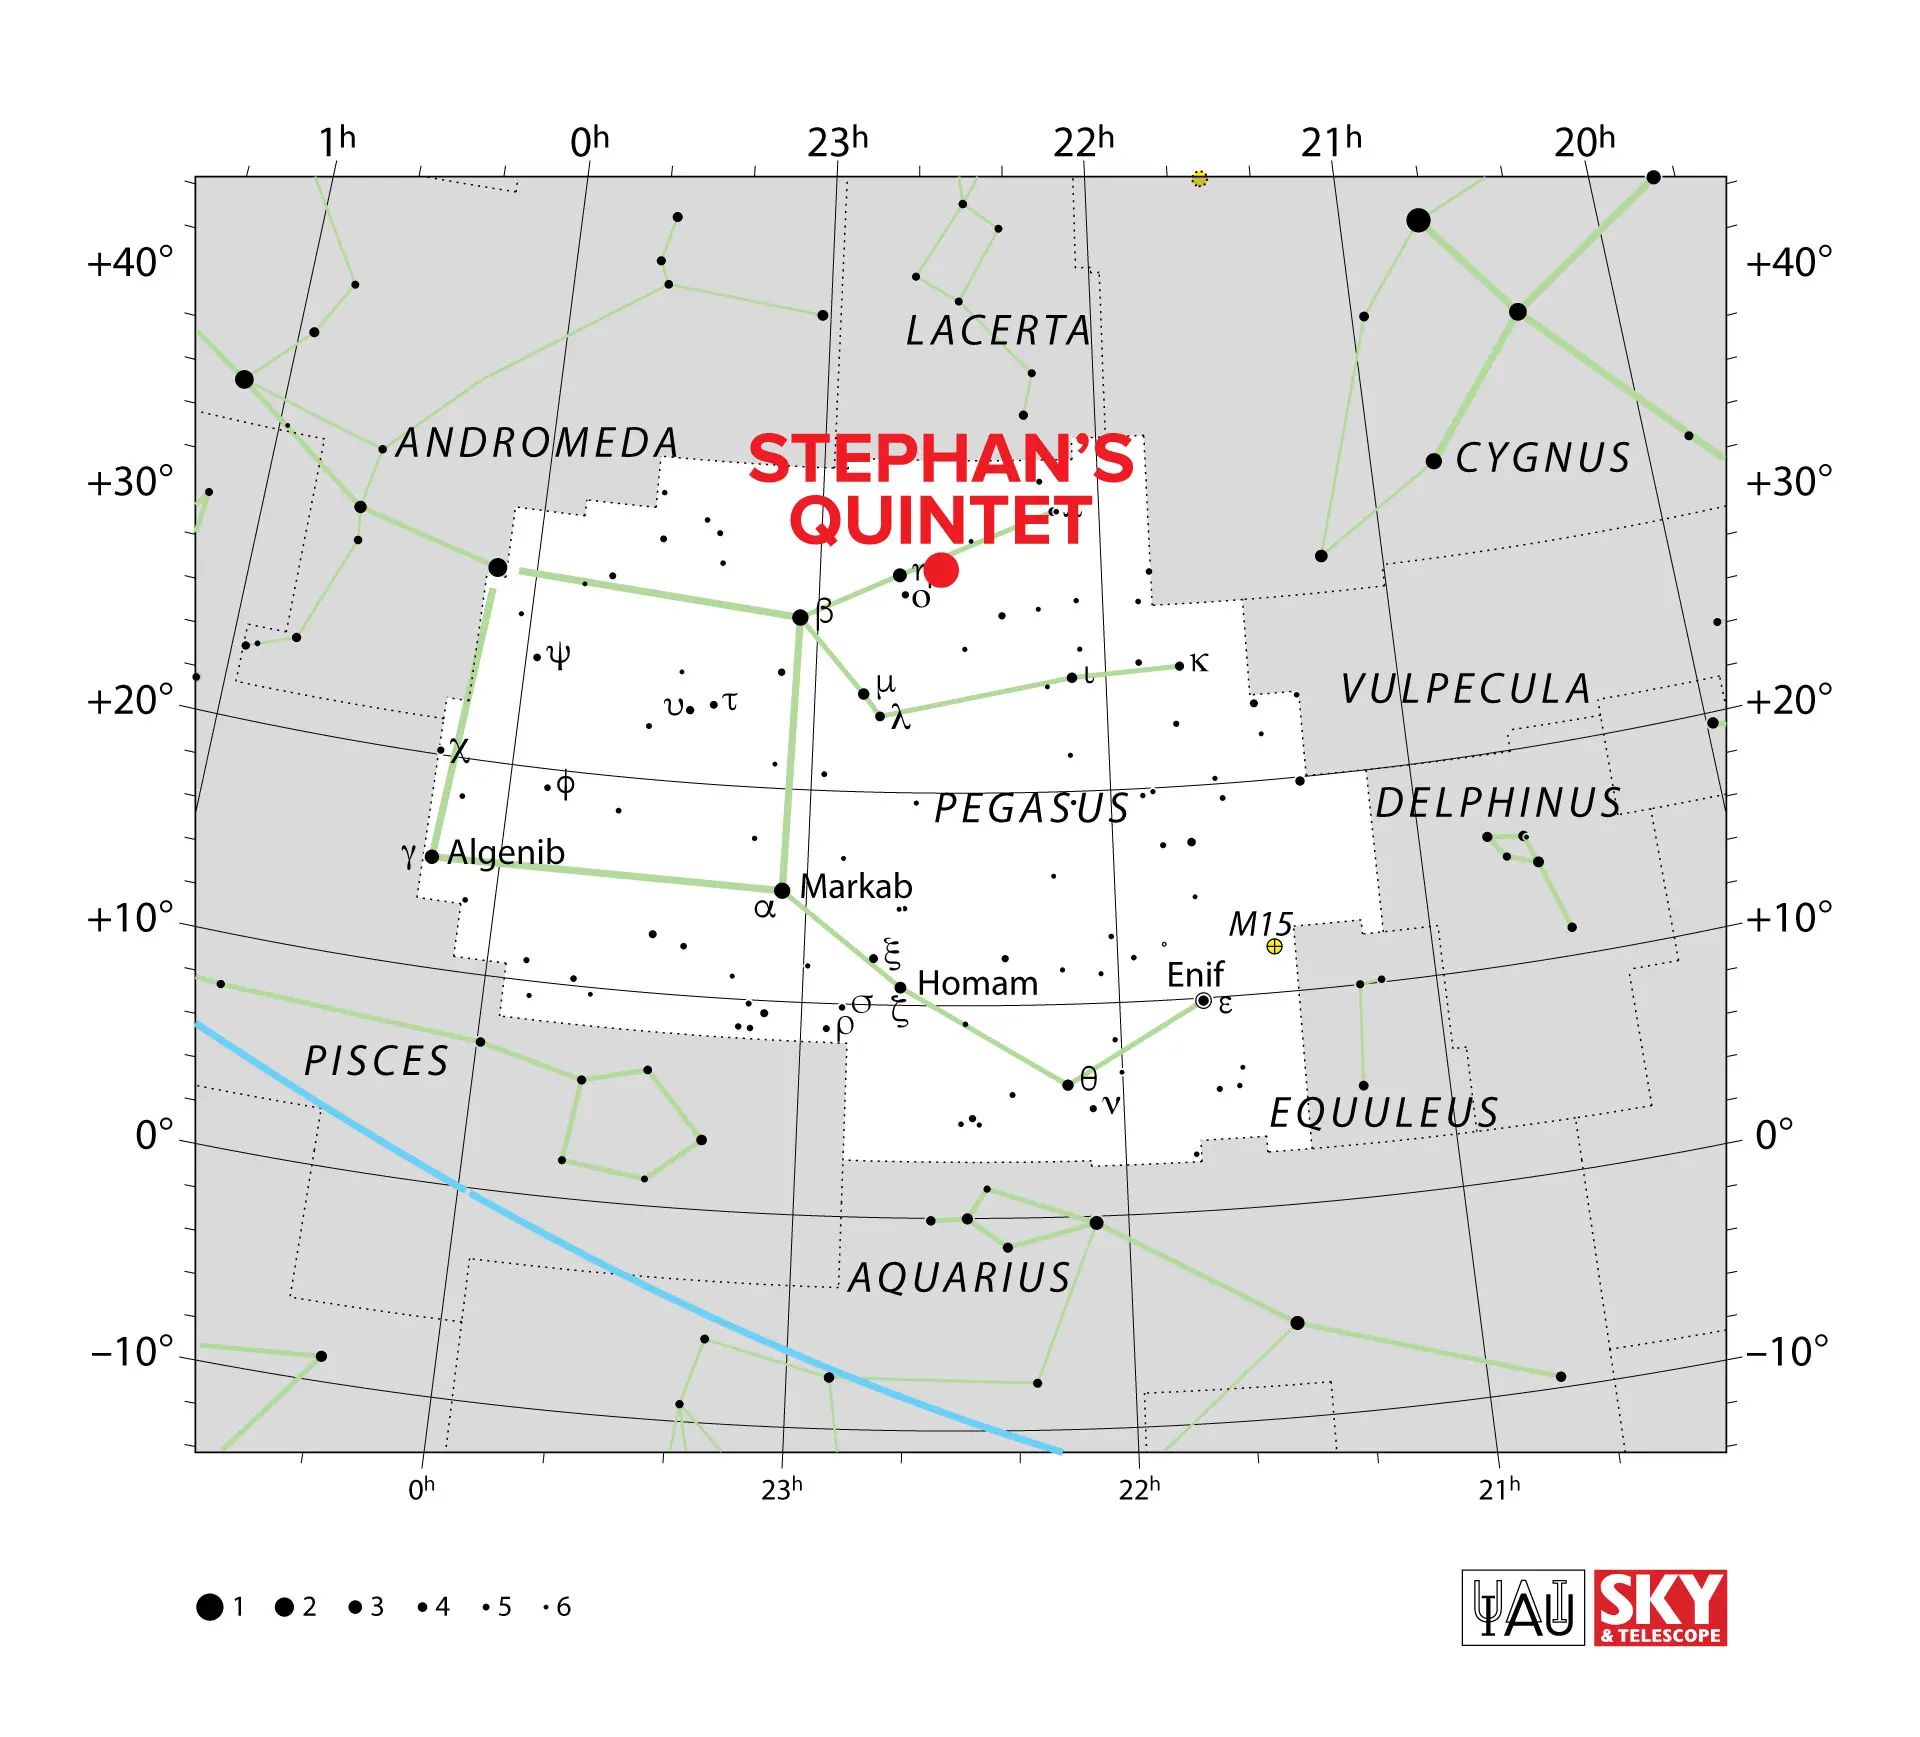

Stephan’s Quintet

Stephan’s Quintet is a group of five galaxies—NGC 7317, NGC 7318a, NGC 7318b, NGC 7319, and NGC 7320— generally located about 270 million light-years from Earth in the constellation Pegasus.

Credit: IAU/Sky & Telescope